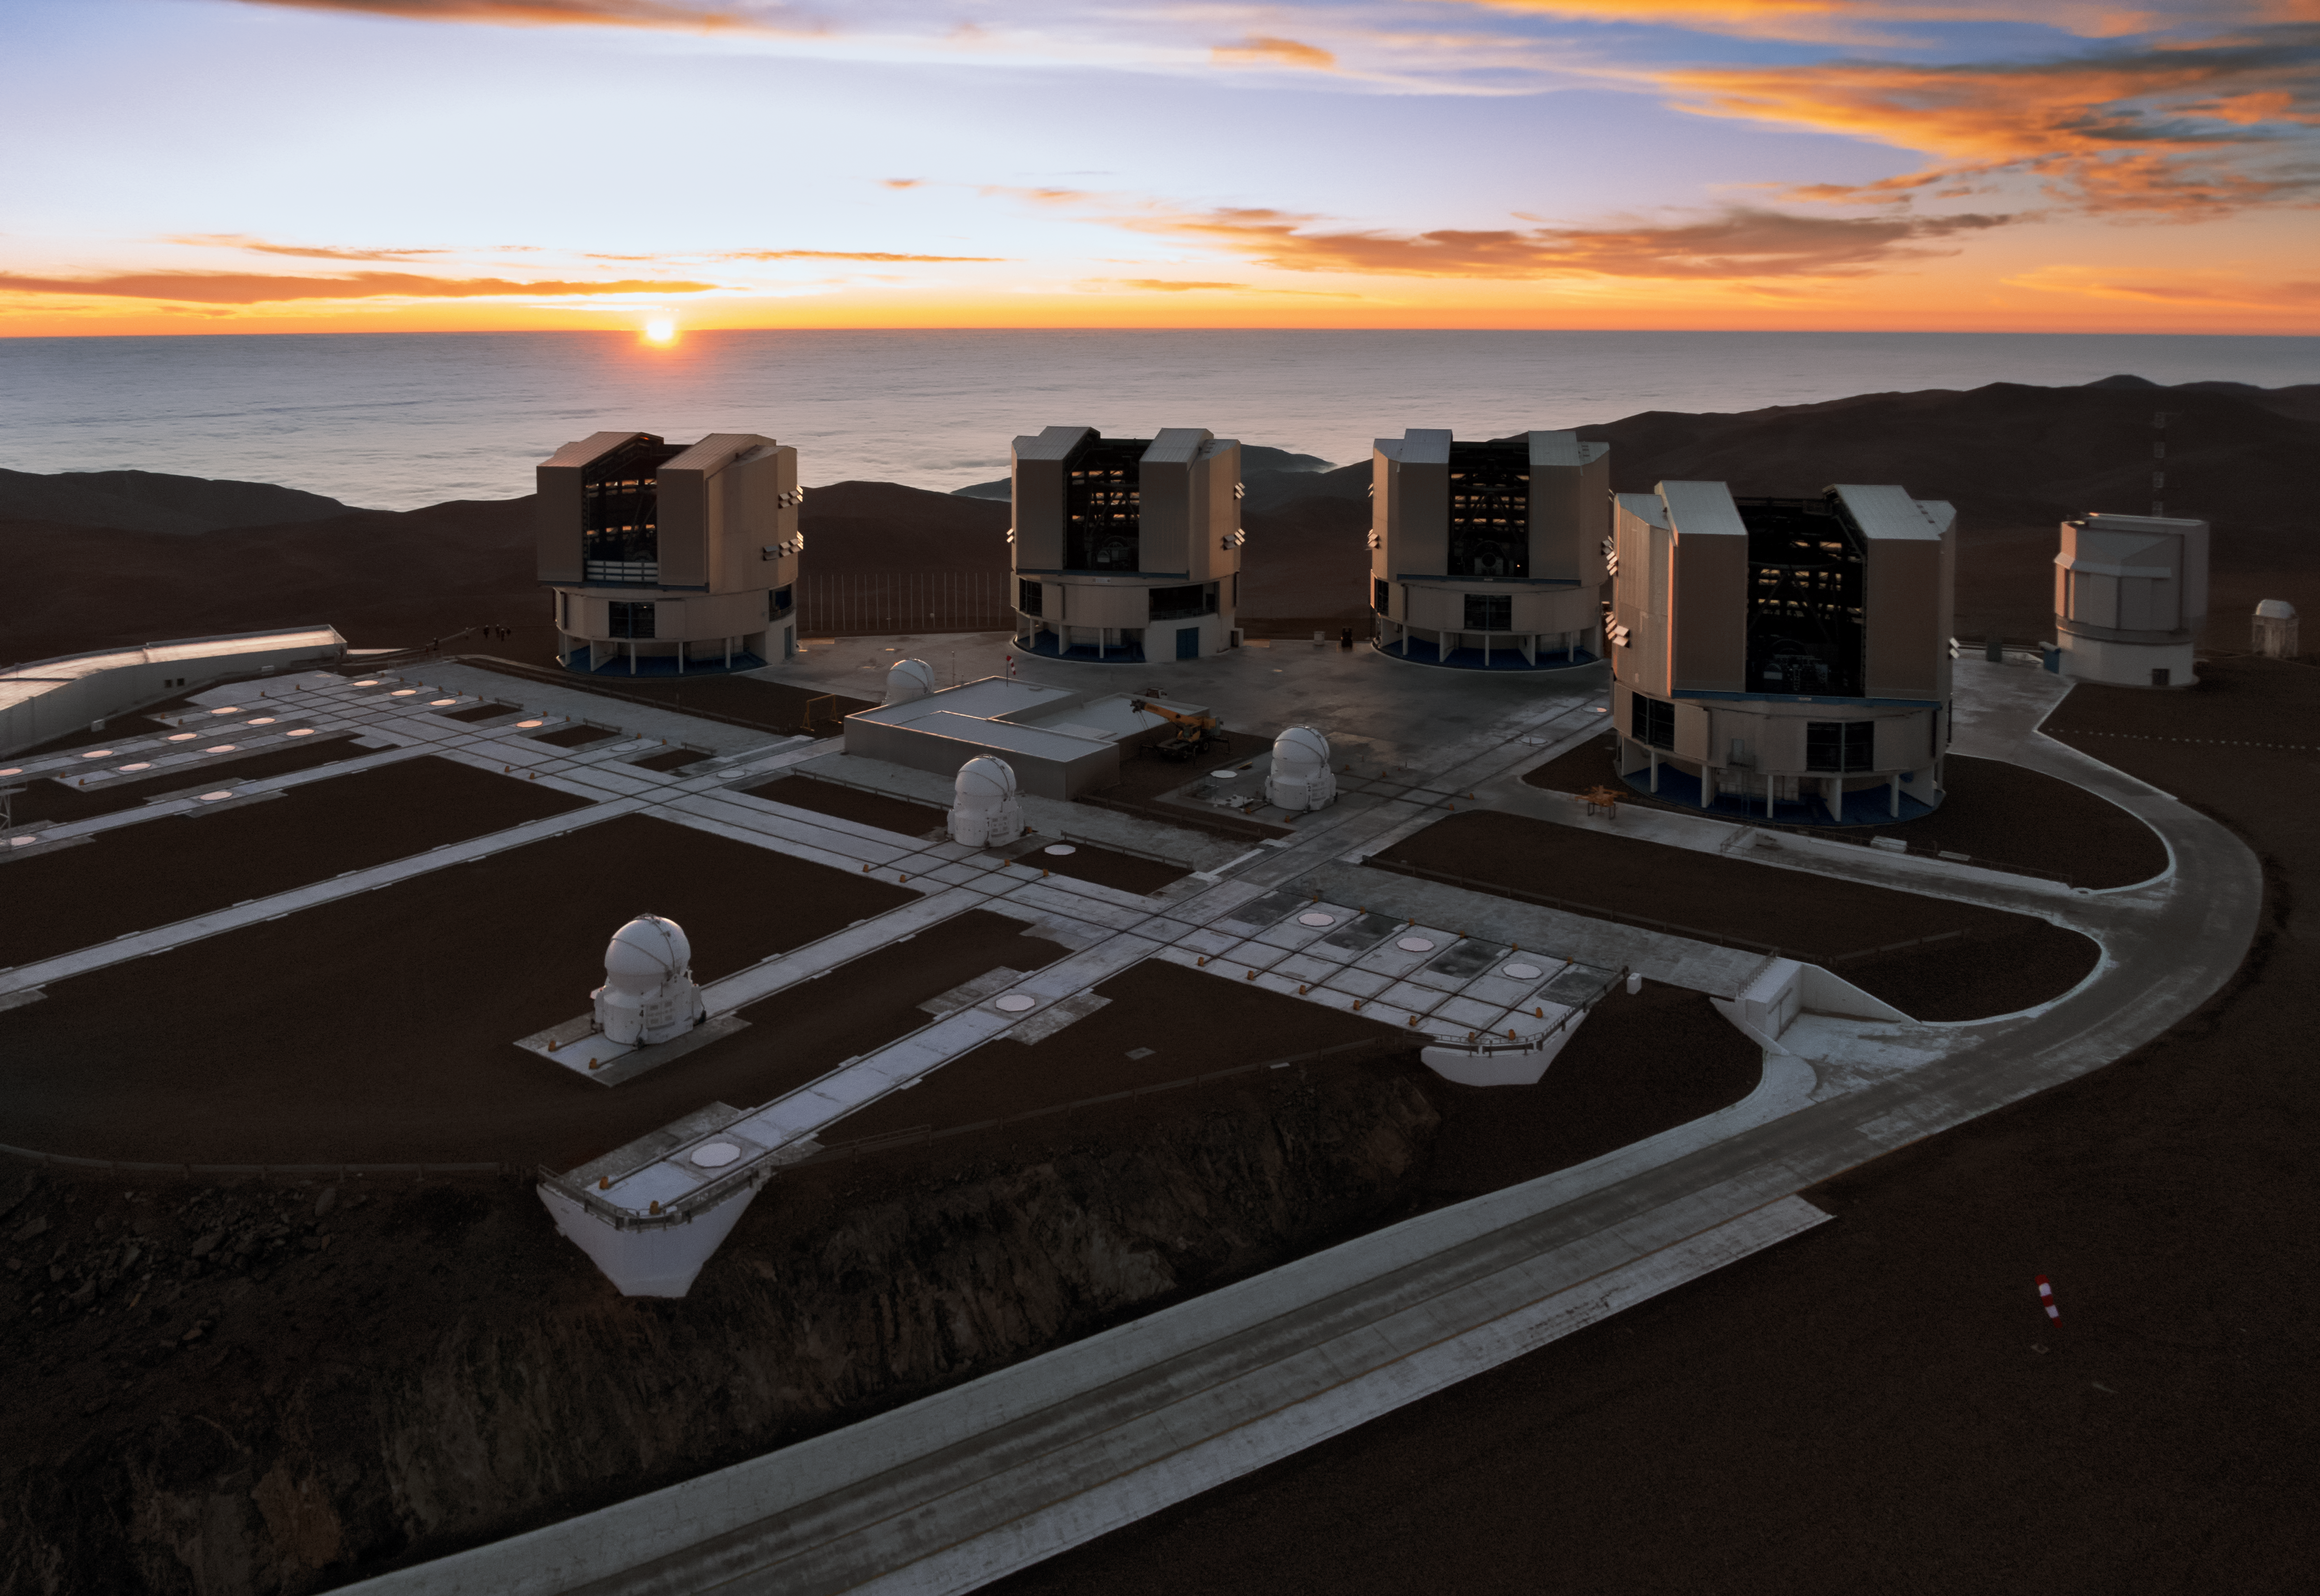

Paranal and the Pacific at sunset

The setting Sun dips below the horizon of the Pacific Ocean, bathing the Paranal platform in light in this amazing aerial image from the Atacama Desert in northern Chile.

The Cerro Paranal mountain top is home to the world’s most advanced ground-based facility for astronomy, hosting the four 8.2-metre Unit Telescopes of the Very Large Telescope, four 1.8-metre Auxiliary Telescopes and the VLT Survey Telescope (VST) — all of which are visible in this image. The 4.1-metre Visible and Infrared Survey Telescope for Astronomy (VISTA), also housed at Cerro Paranal, is hidden out of frame.

Credit: ESO/G.Hüdepohl (atacamaphoto.com)